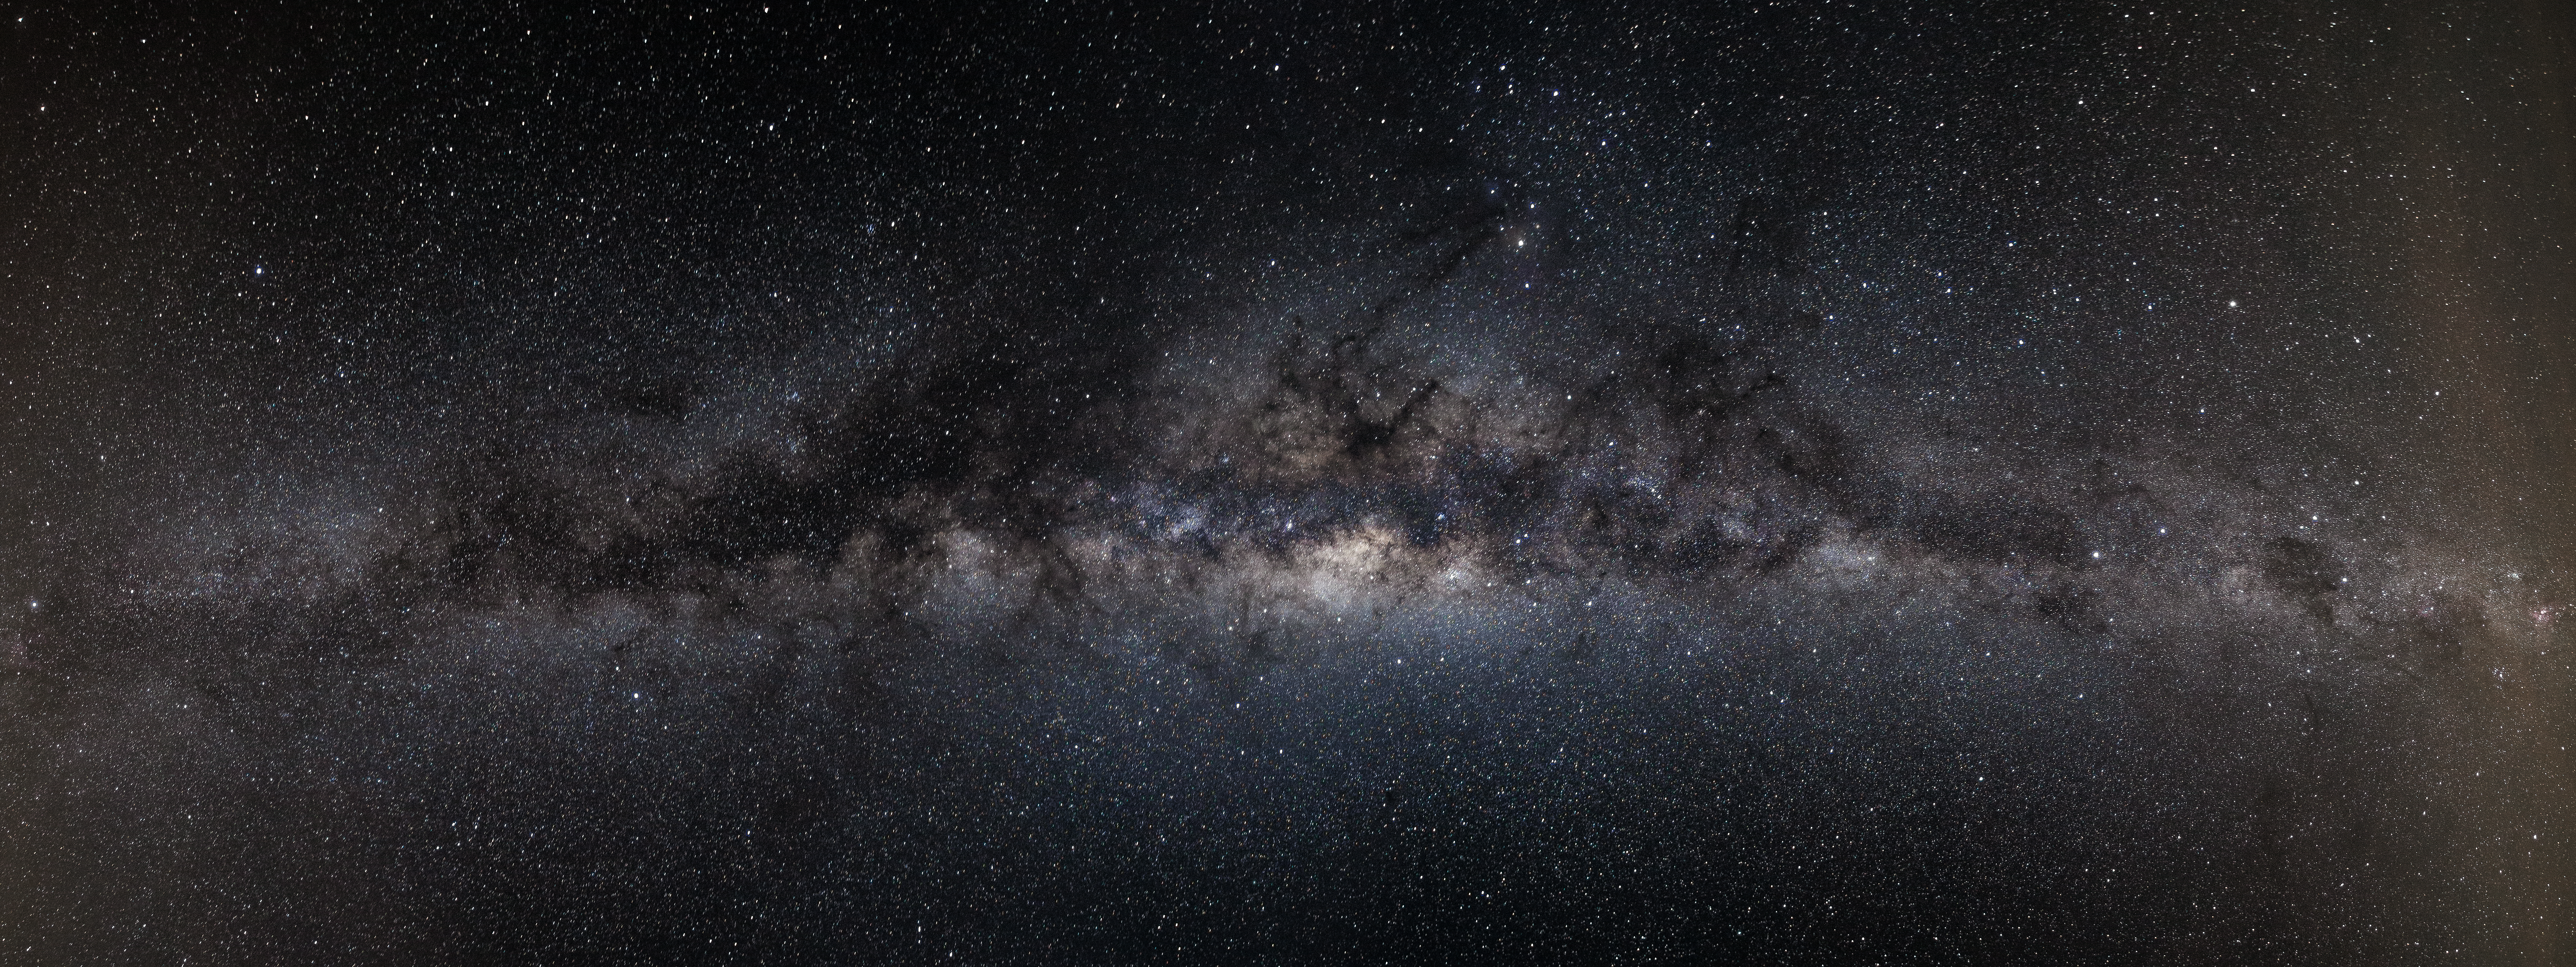

Milky Way

This photograph of the Milky Way was taken from the Paranal Observatory in Chile's Atacama Desert.

Credit: John Colosimo (colosimophotography.com)/ESO